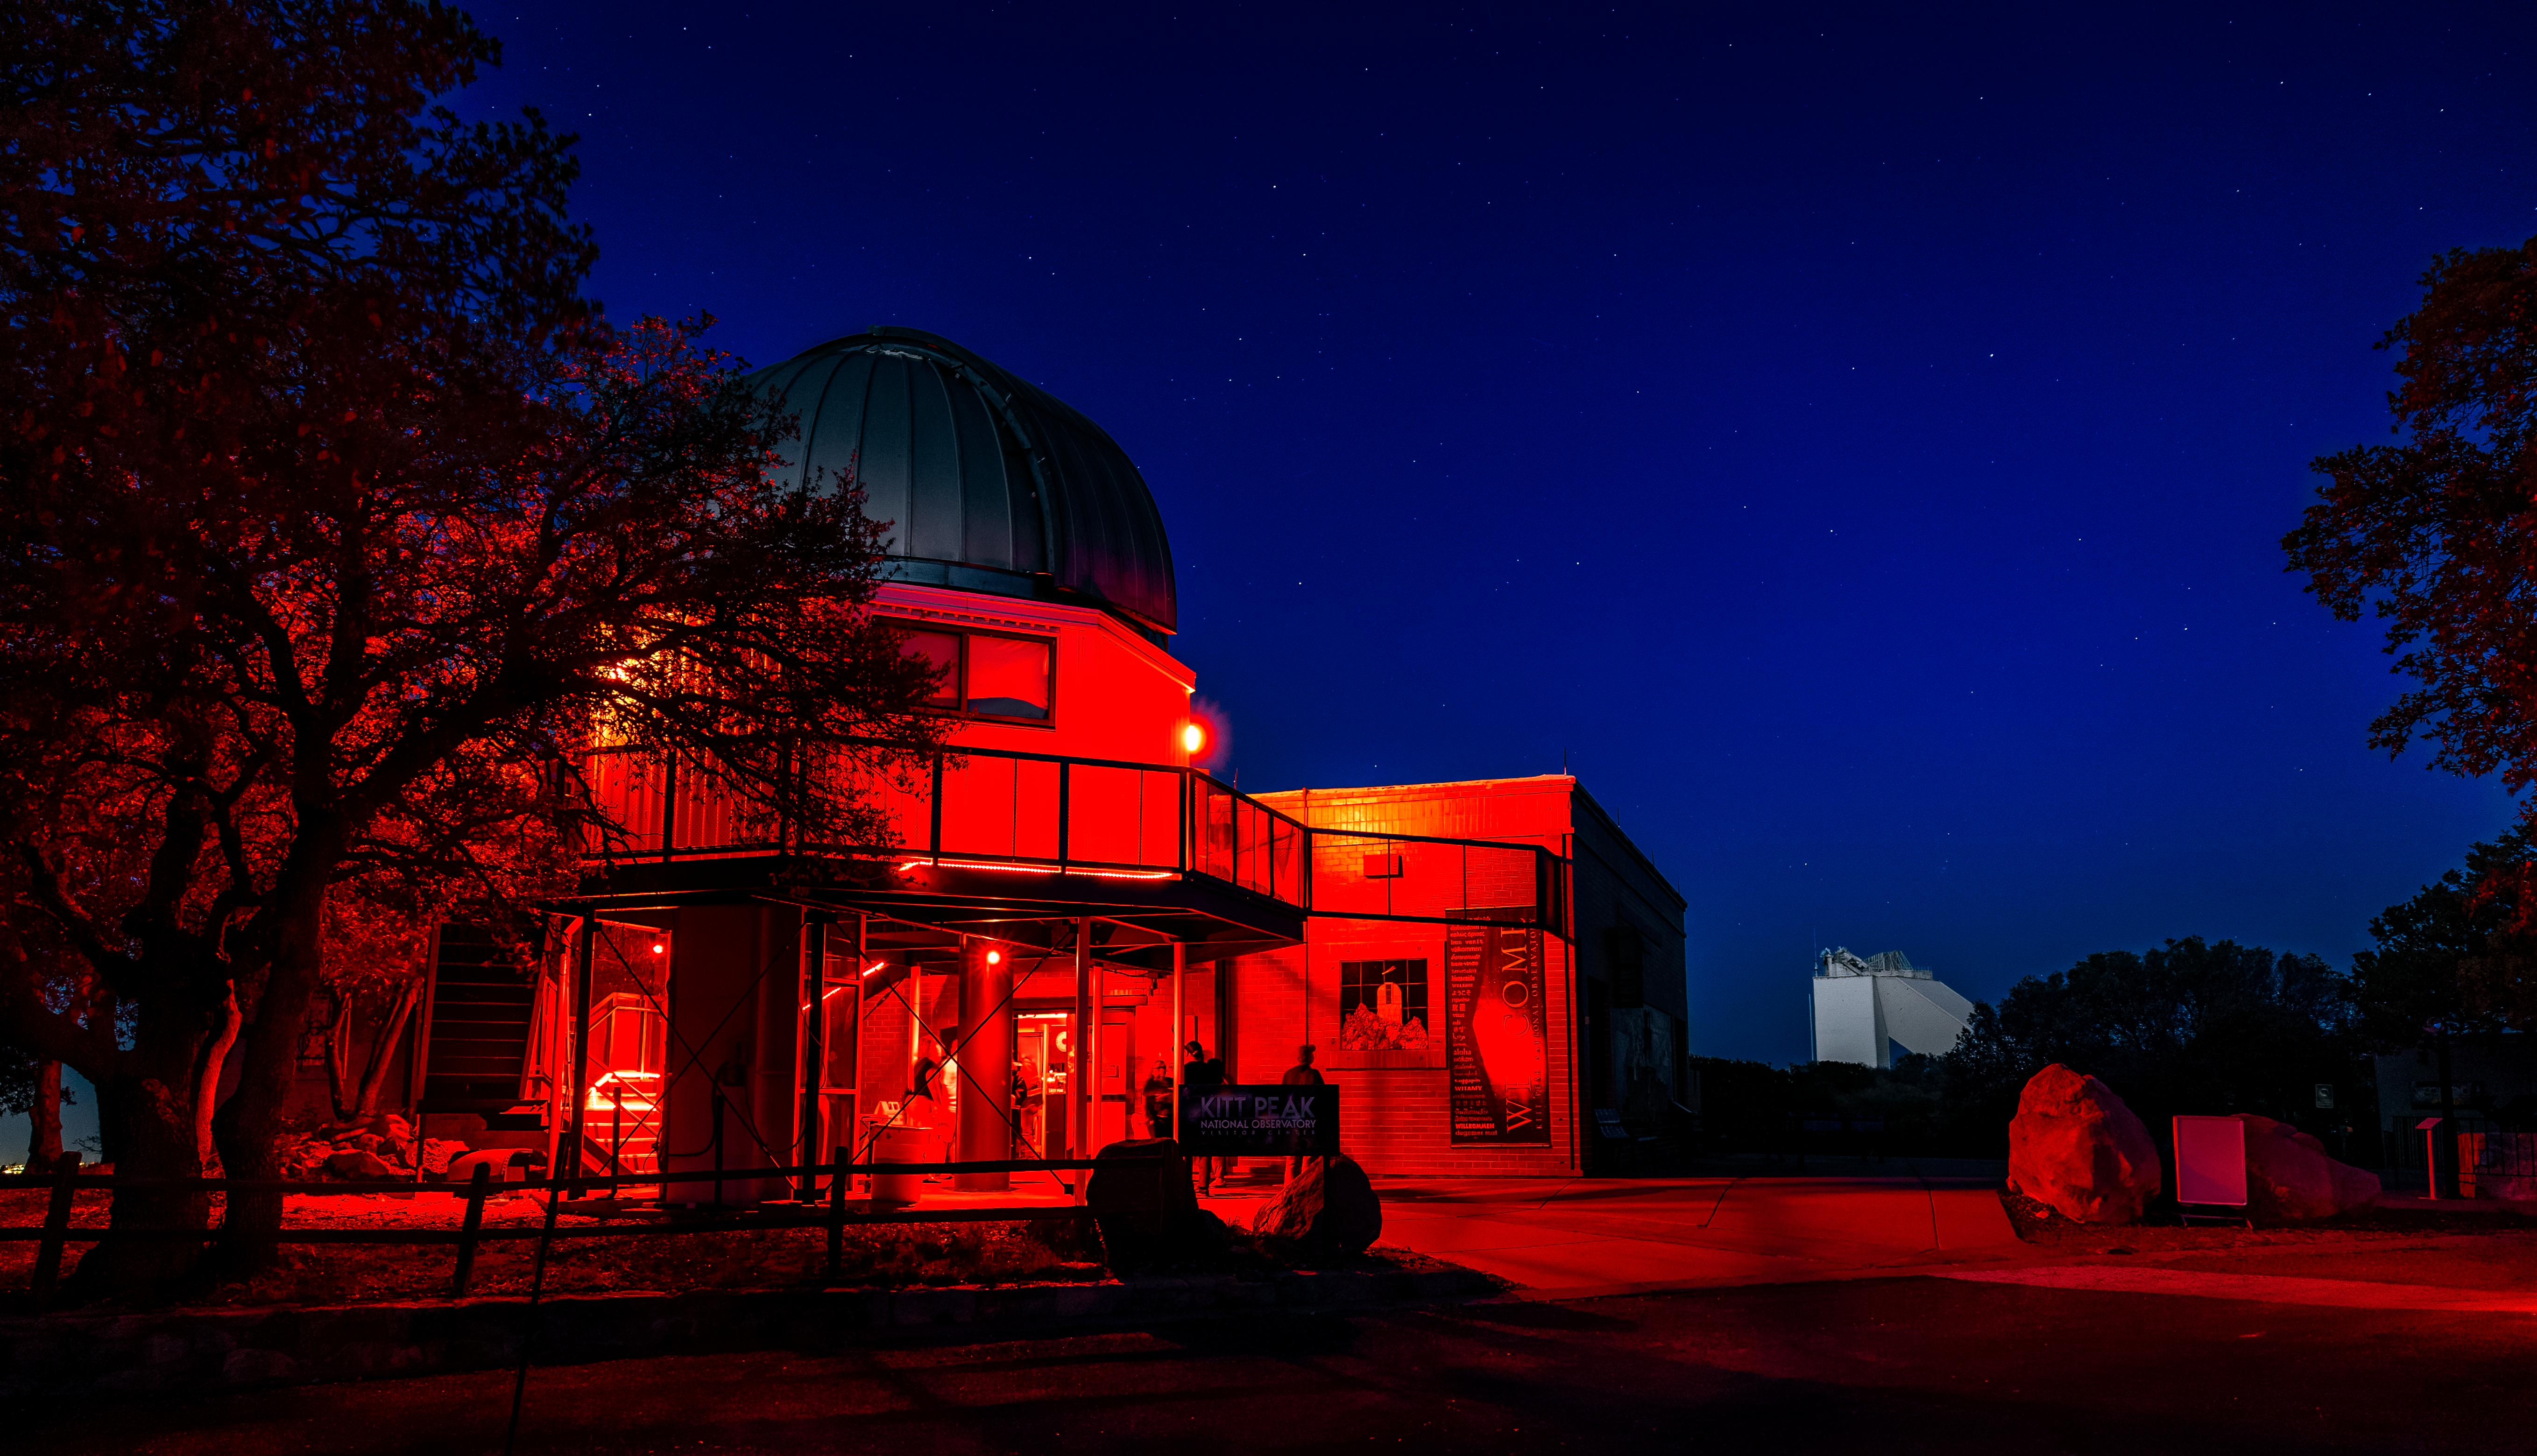

Nighttime at KPVC

Red lights from the Kitt Peak Visitor Center light the way in this image featuring the Visitor Center 0.6-meter Shreve Telescope and the NSF McMath-Pierce Solar Telescope in the background.

Credit: KPNO/NOIRLab/AURA/NSF/P. Marenfeld